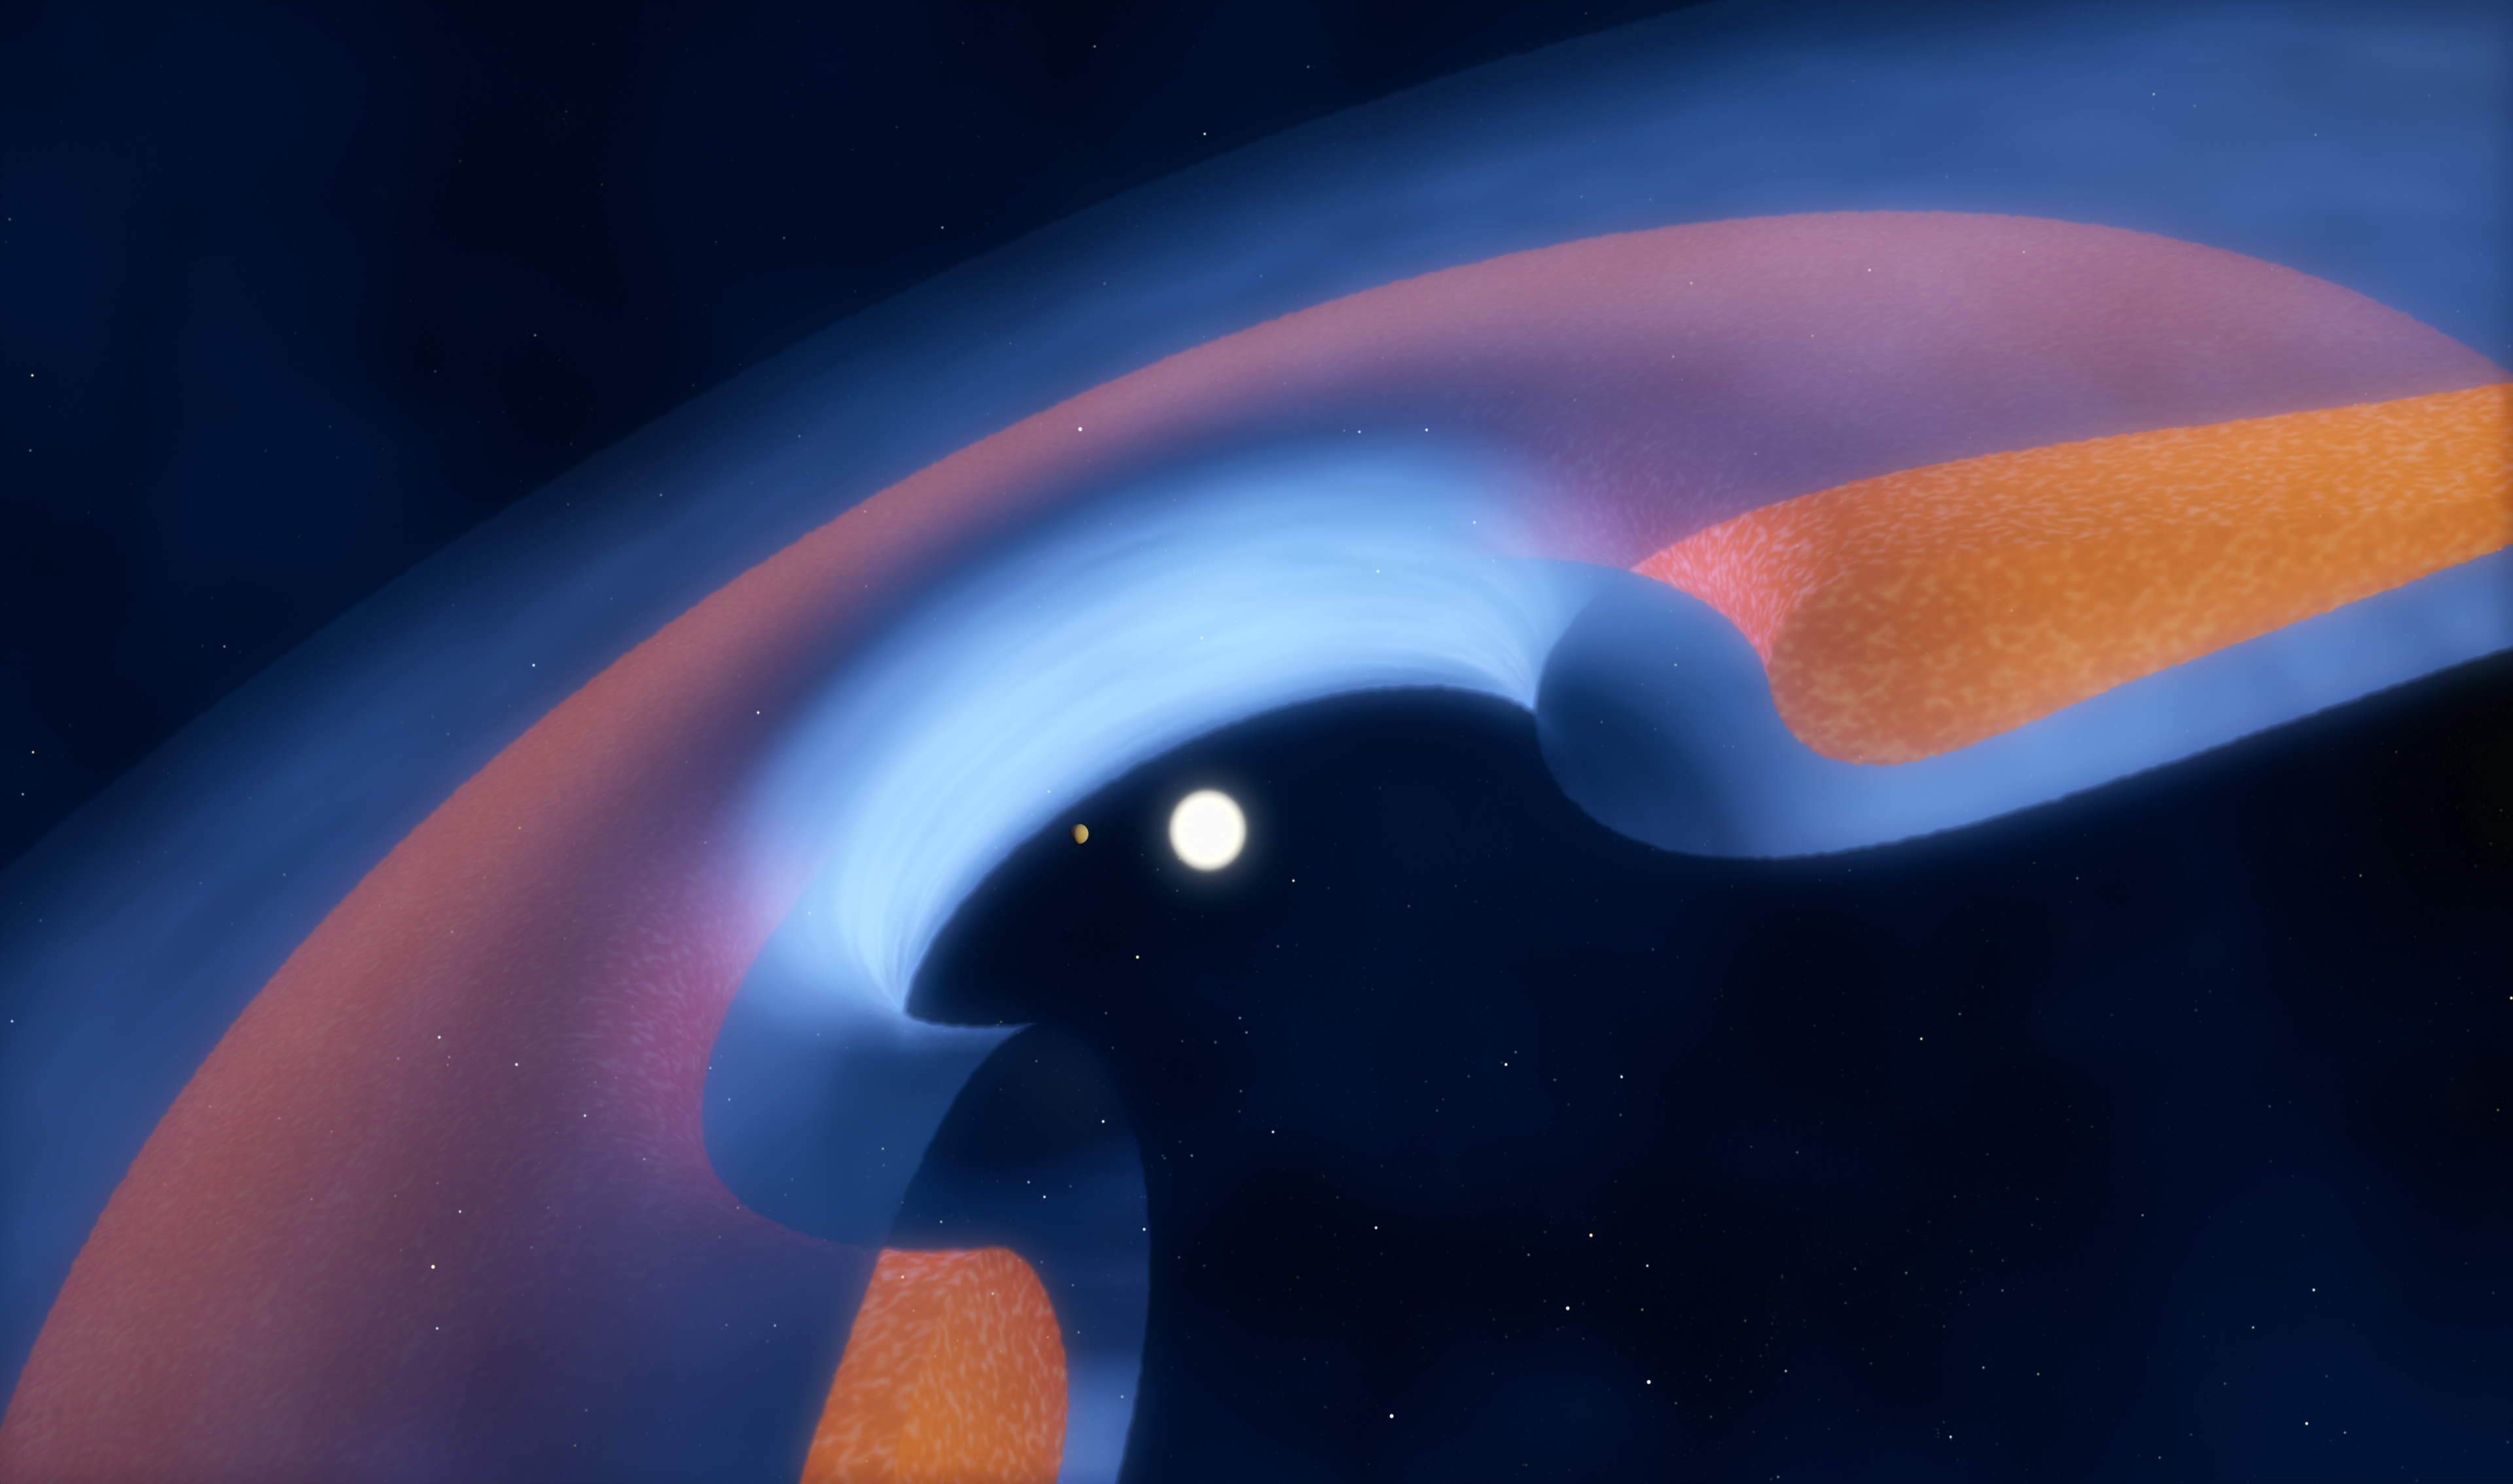

Schematic view of a transitional disc around a young star

Astronomers using the Atacama Large Millimeter/submillimeter Array (ALMA) have found telltale differences between the gaps in the gas and the dust in discs around four young stars. These new observations are the clearest indications yet that planets with masses several times that of Jupiter have recently formed in these discs.

This schematic diagram shows how the dust (brown) and gas (blue) is distributed around the star, and how a young planet is clearing the central gap.

Credit: ESO/M. Kornmesser